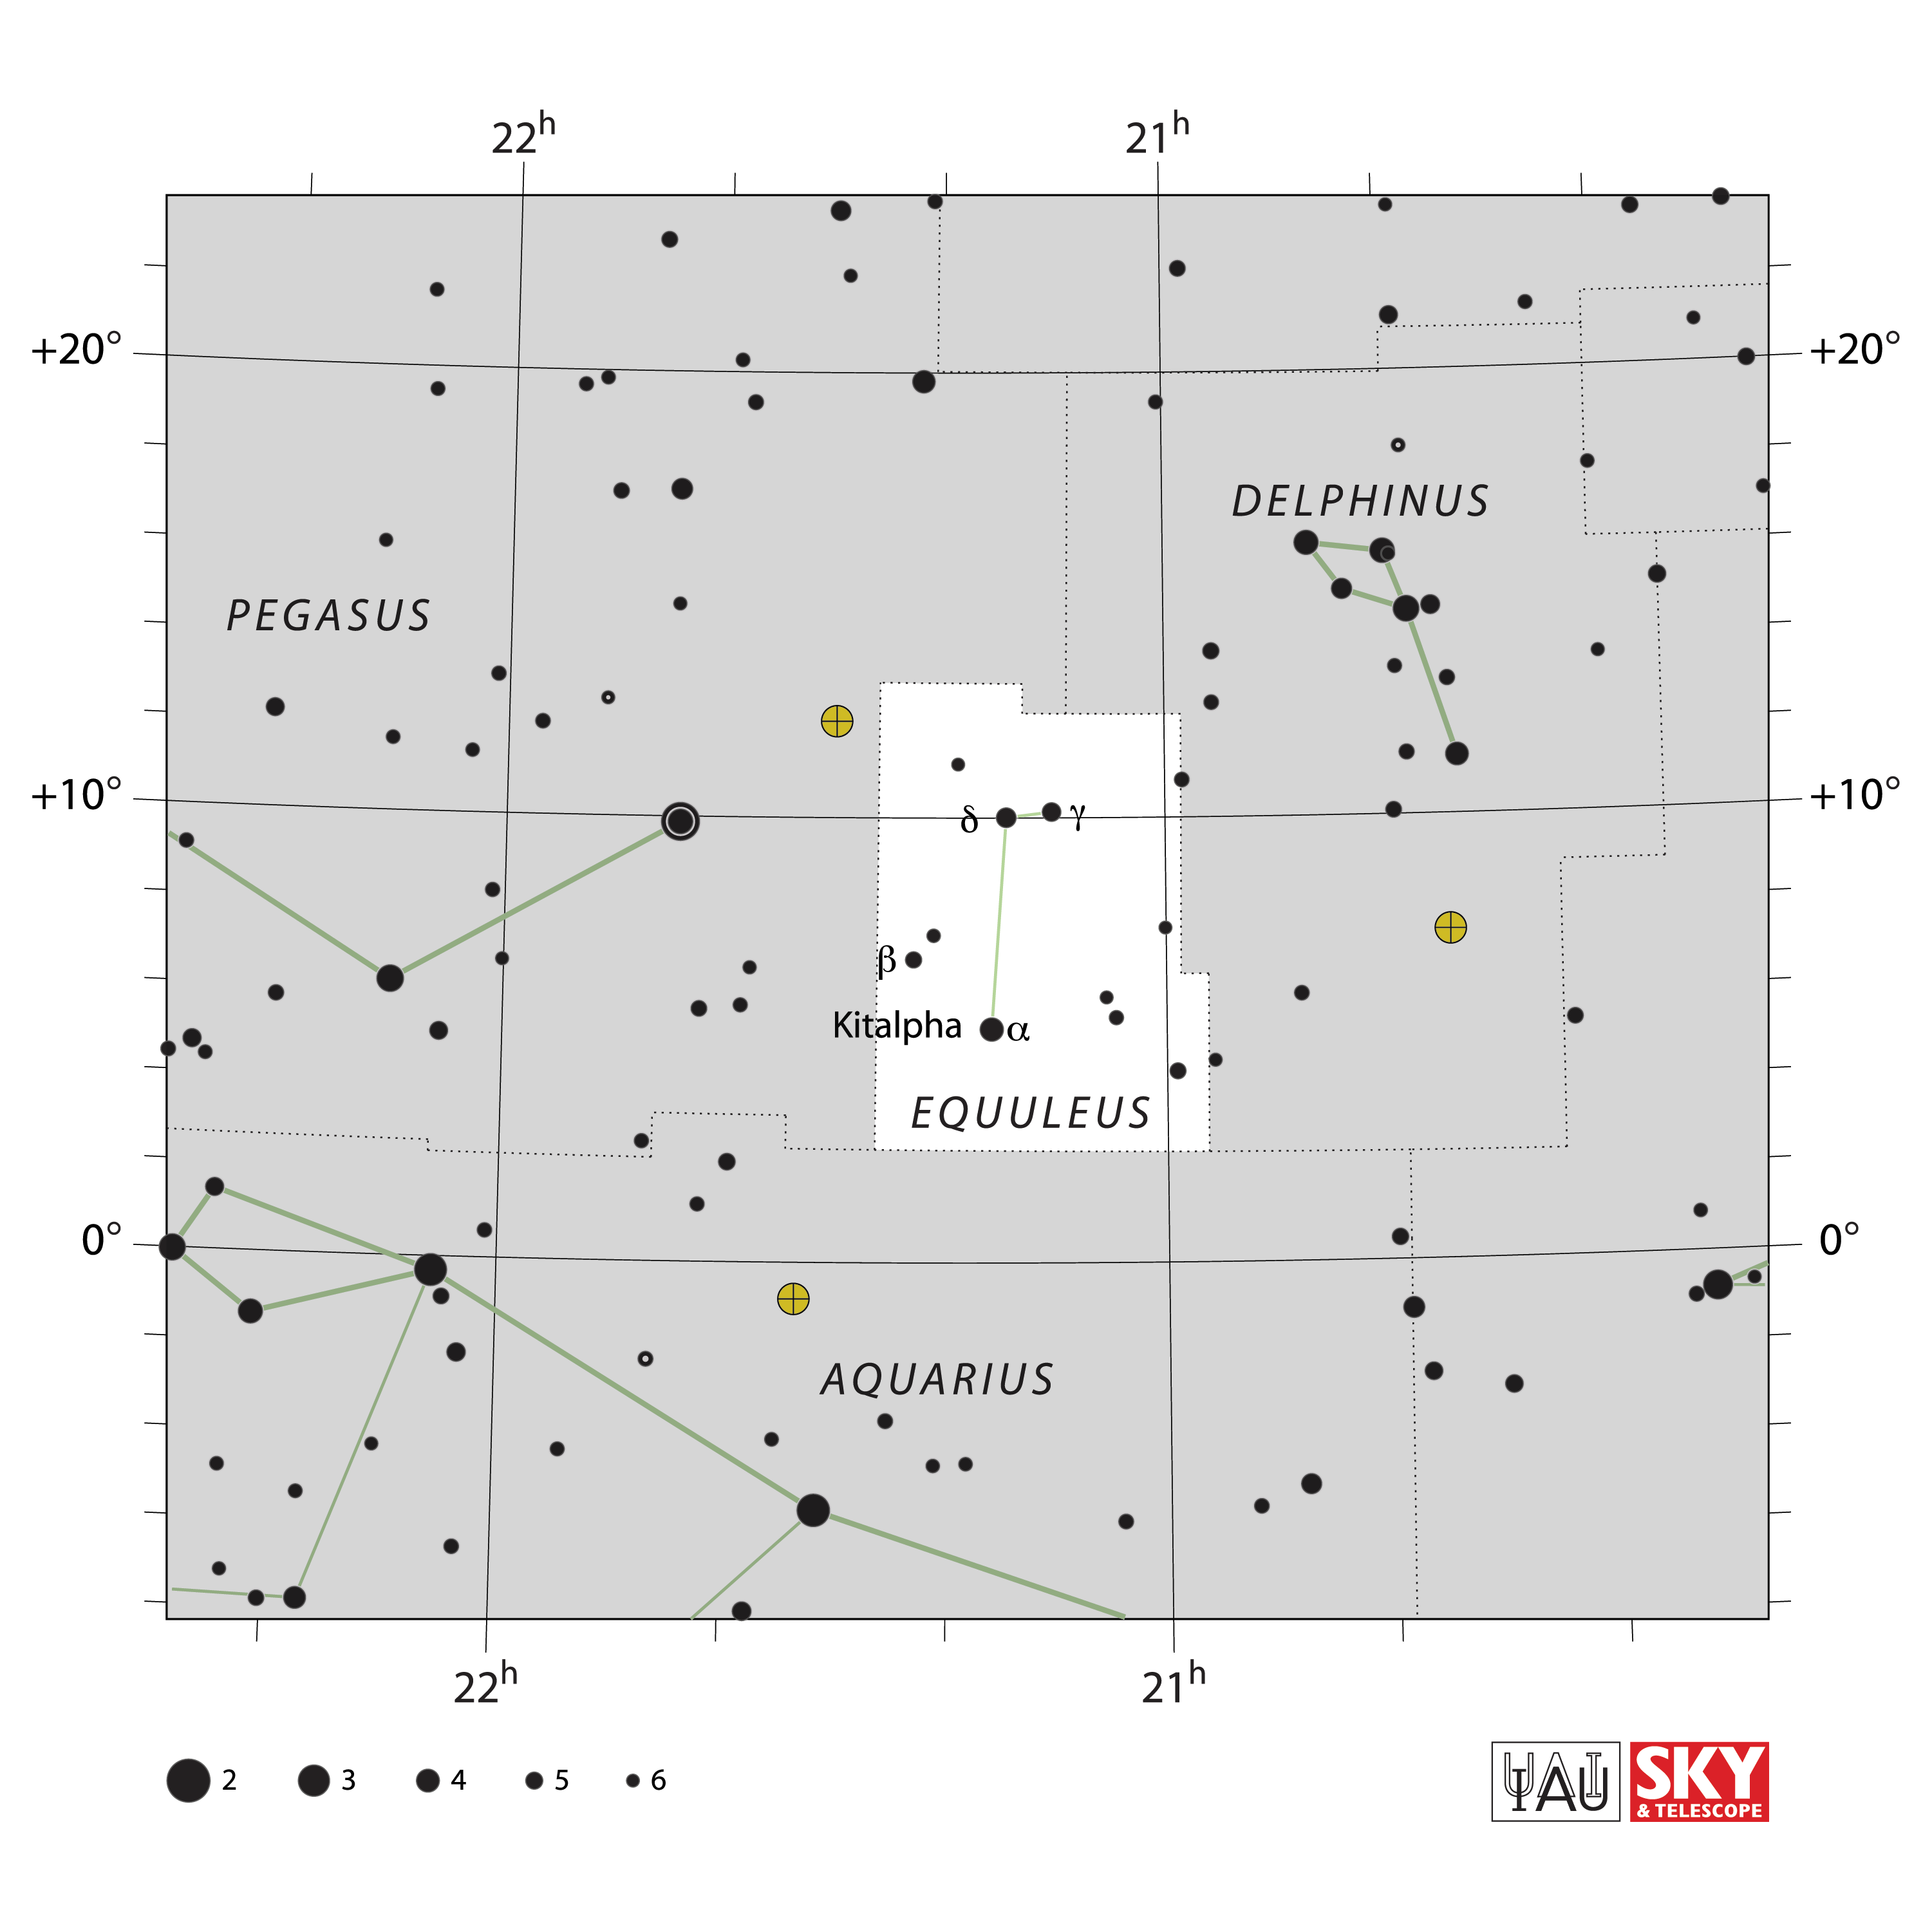

Equuleus

Credit: IAU and Sky & Telescope